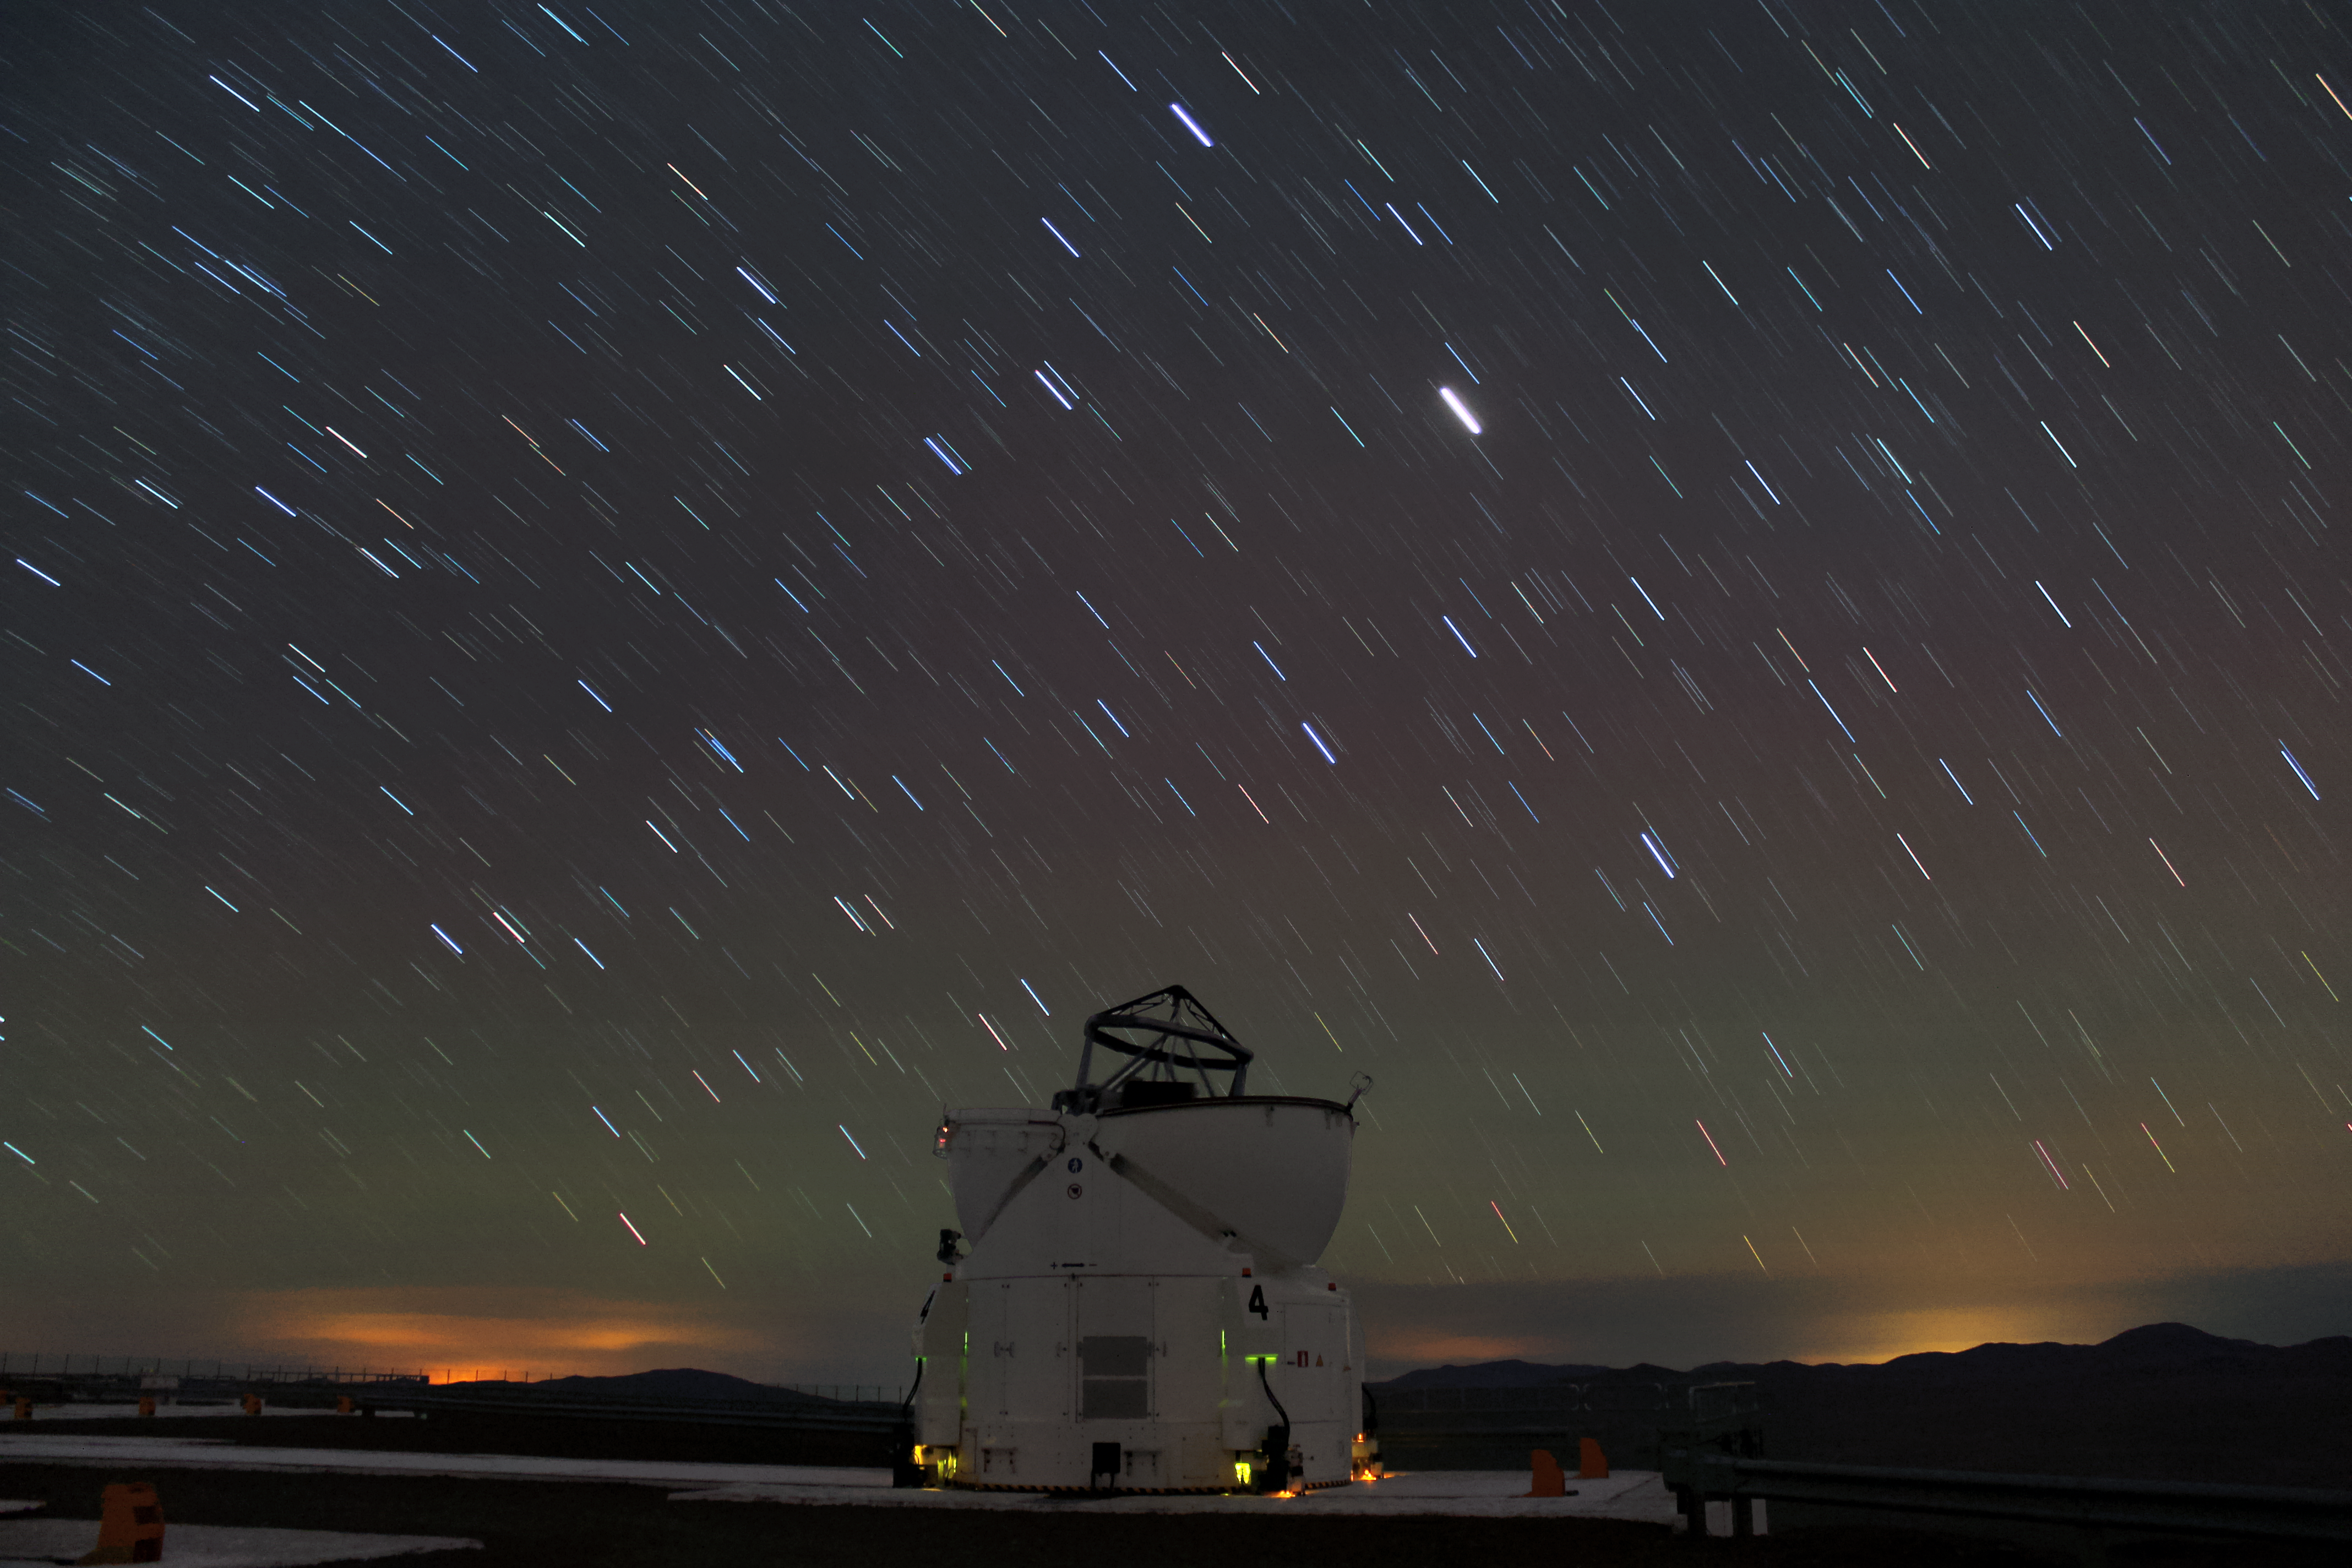

AT4

One of the VLT's Auxiliary Telescopes, AT4, stands on the platform at Paranal. Star trails can be seen in the sky overhead, and the glow of nearby towns on the horizon, beyond the mountain peaks — one of the only sources of light pollution in this secluded spot.

Credit: F. Char/ESO